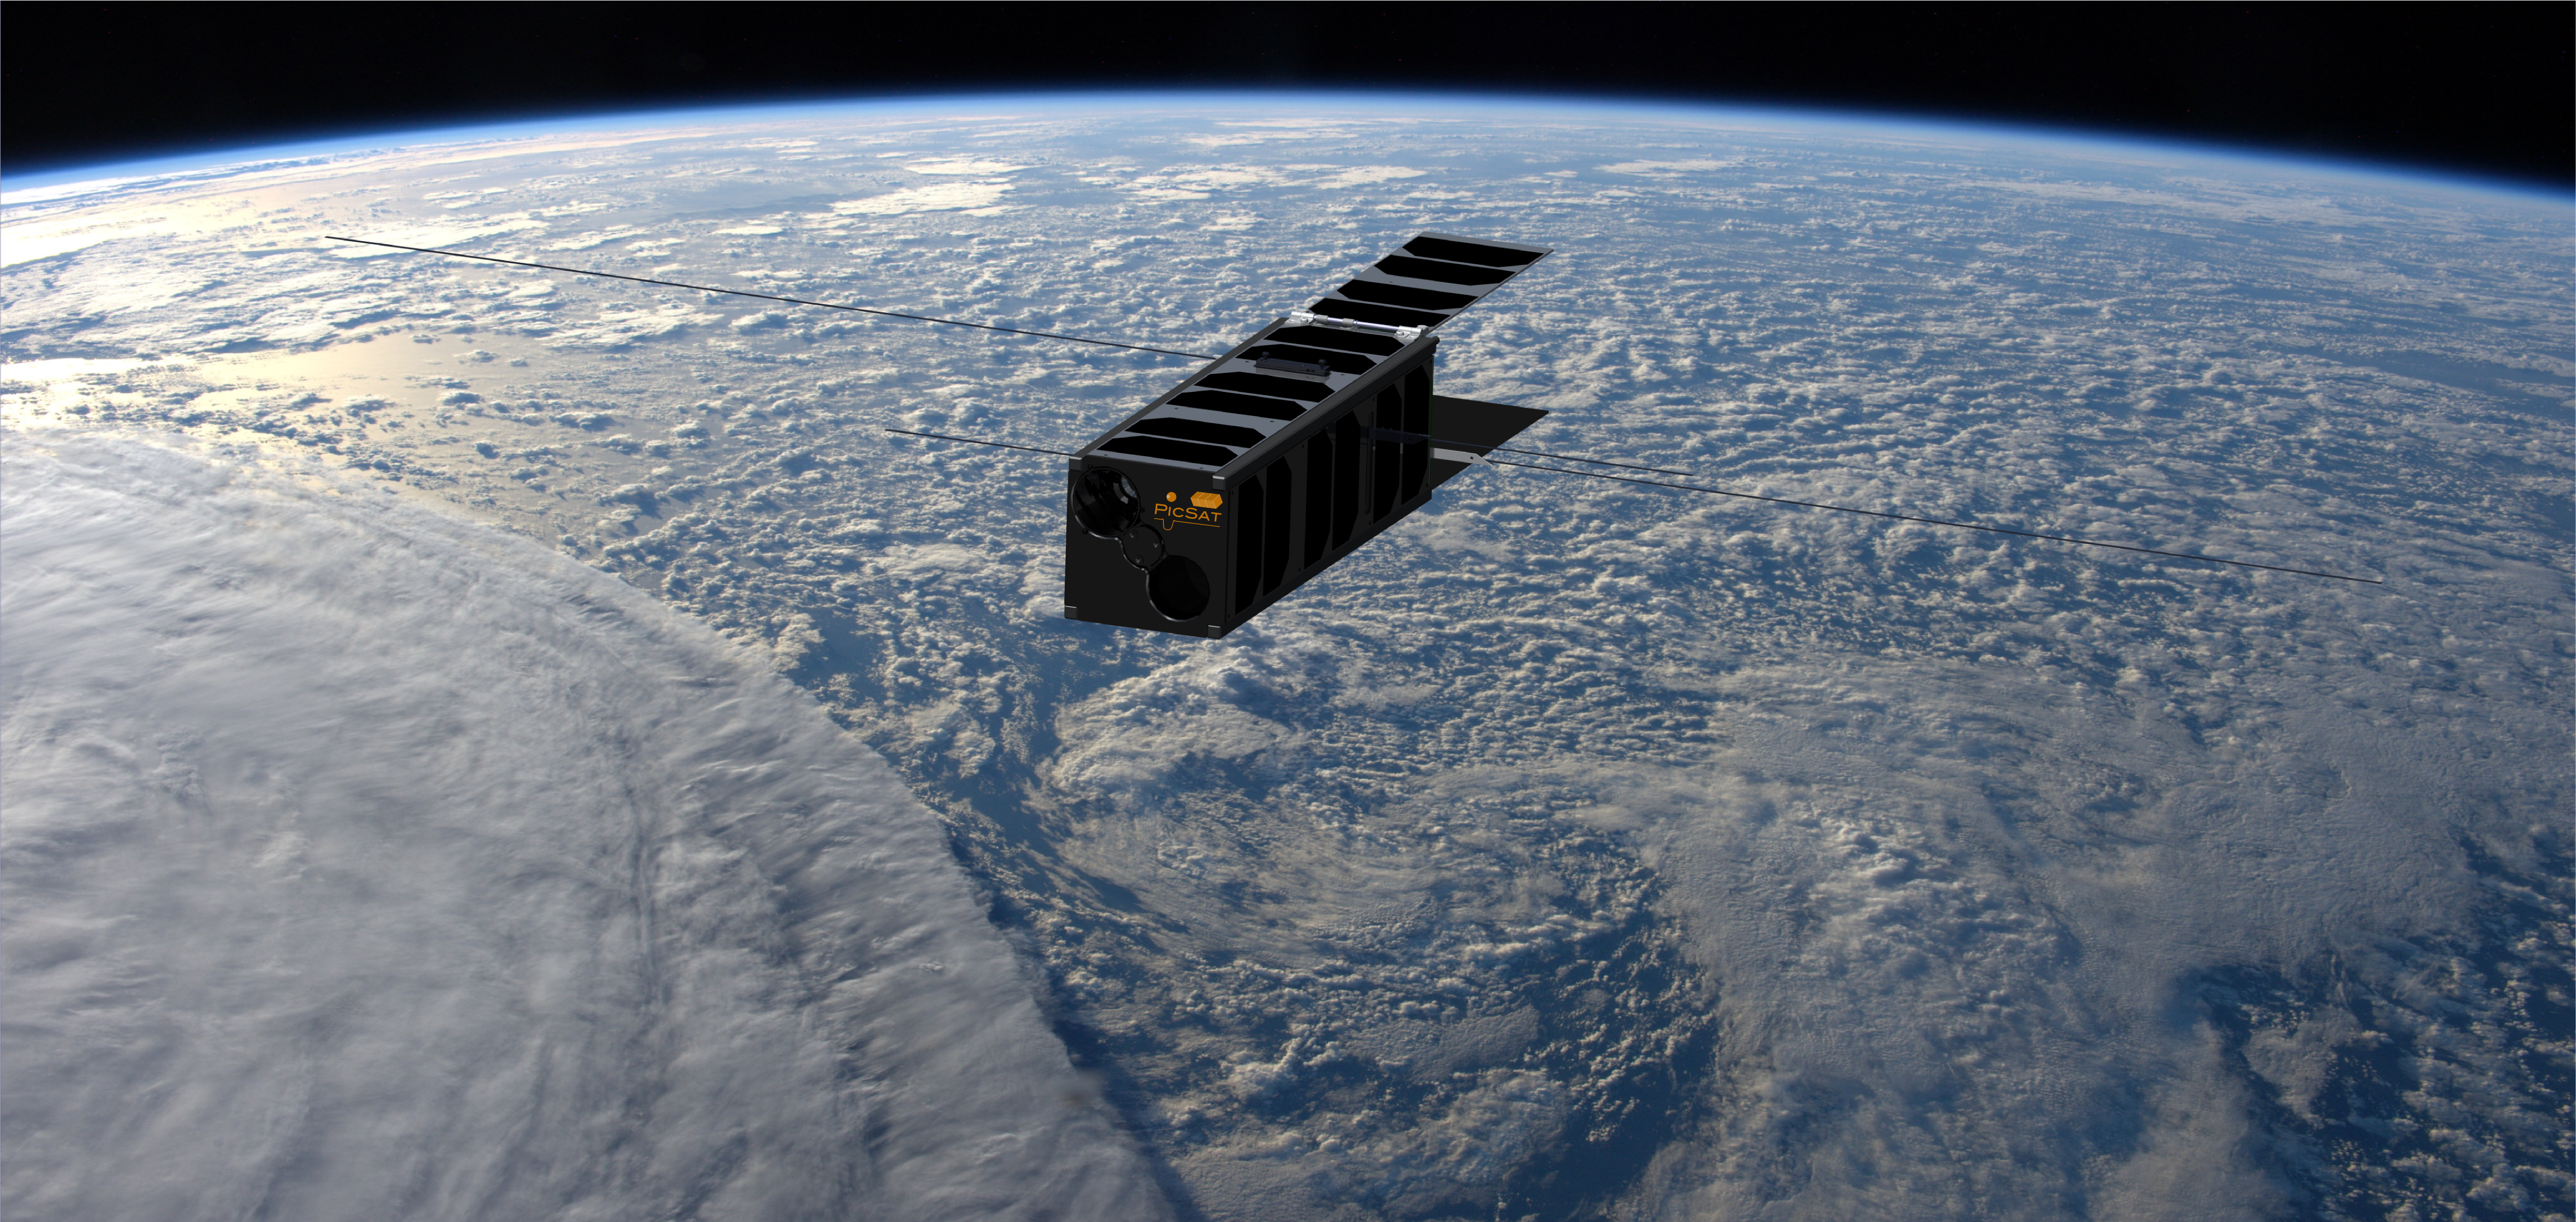

PicSat the CubeSat

A shoebox-sized satellite called PicSat, developed in record time by a small team of scientists and engineers at the Paris Observatory in France, has been launched into space to study the Beta Pictoris star system. PicSat will be assisted in its mission by the HARPS instrument on the ESO 3.6-metre telescope, which will make follow-up observations to PicSat’s detections.

Credit: PicSat. Background image: T. Pesquet ESA/NASA